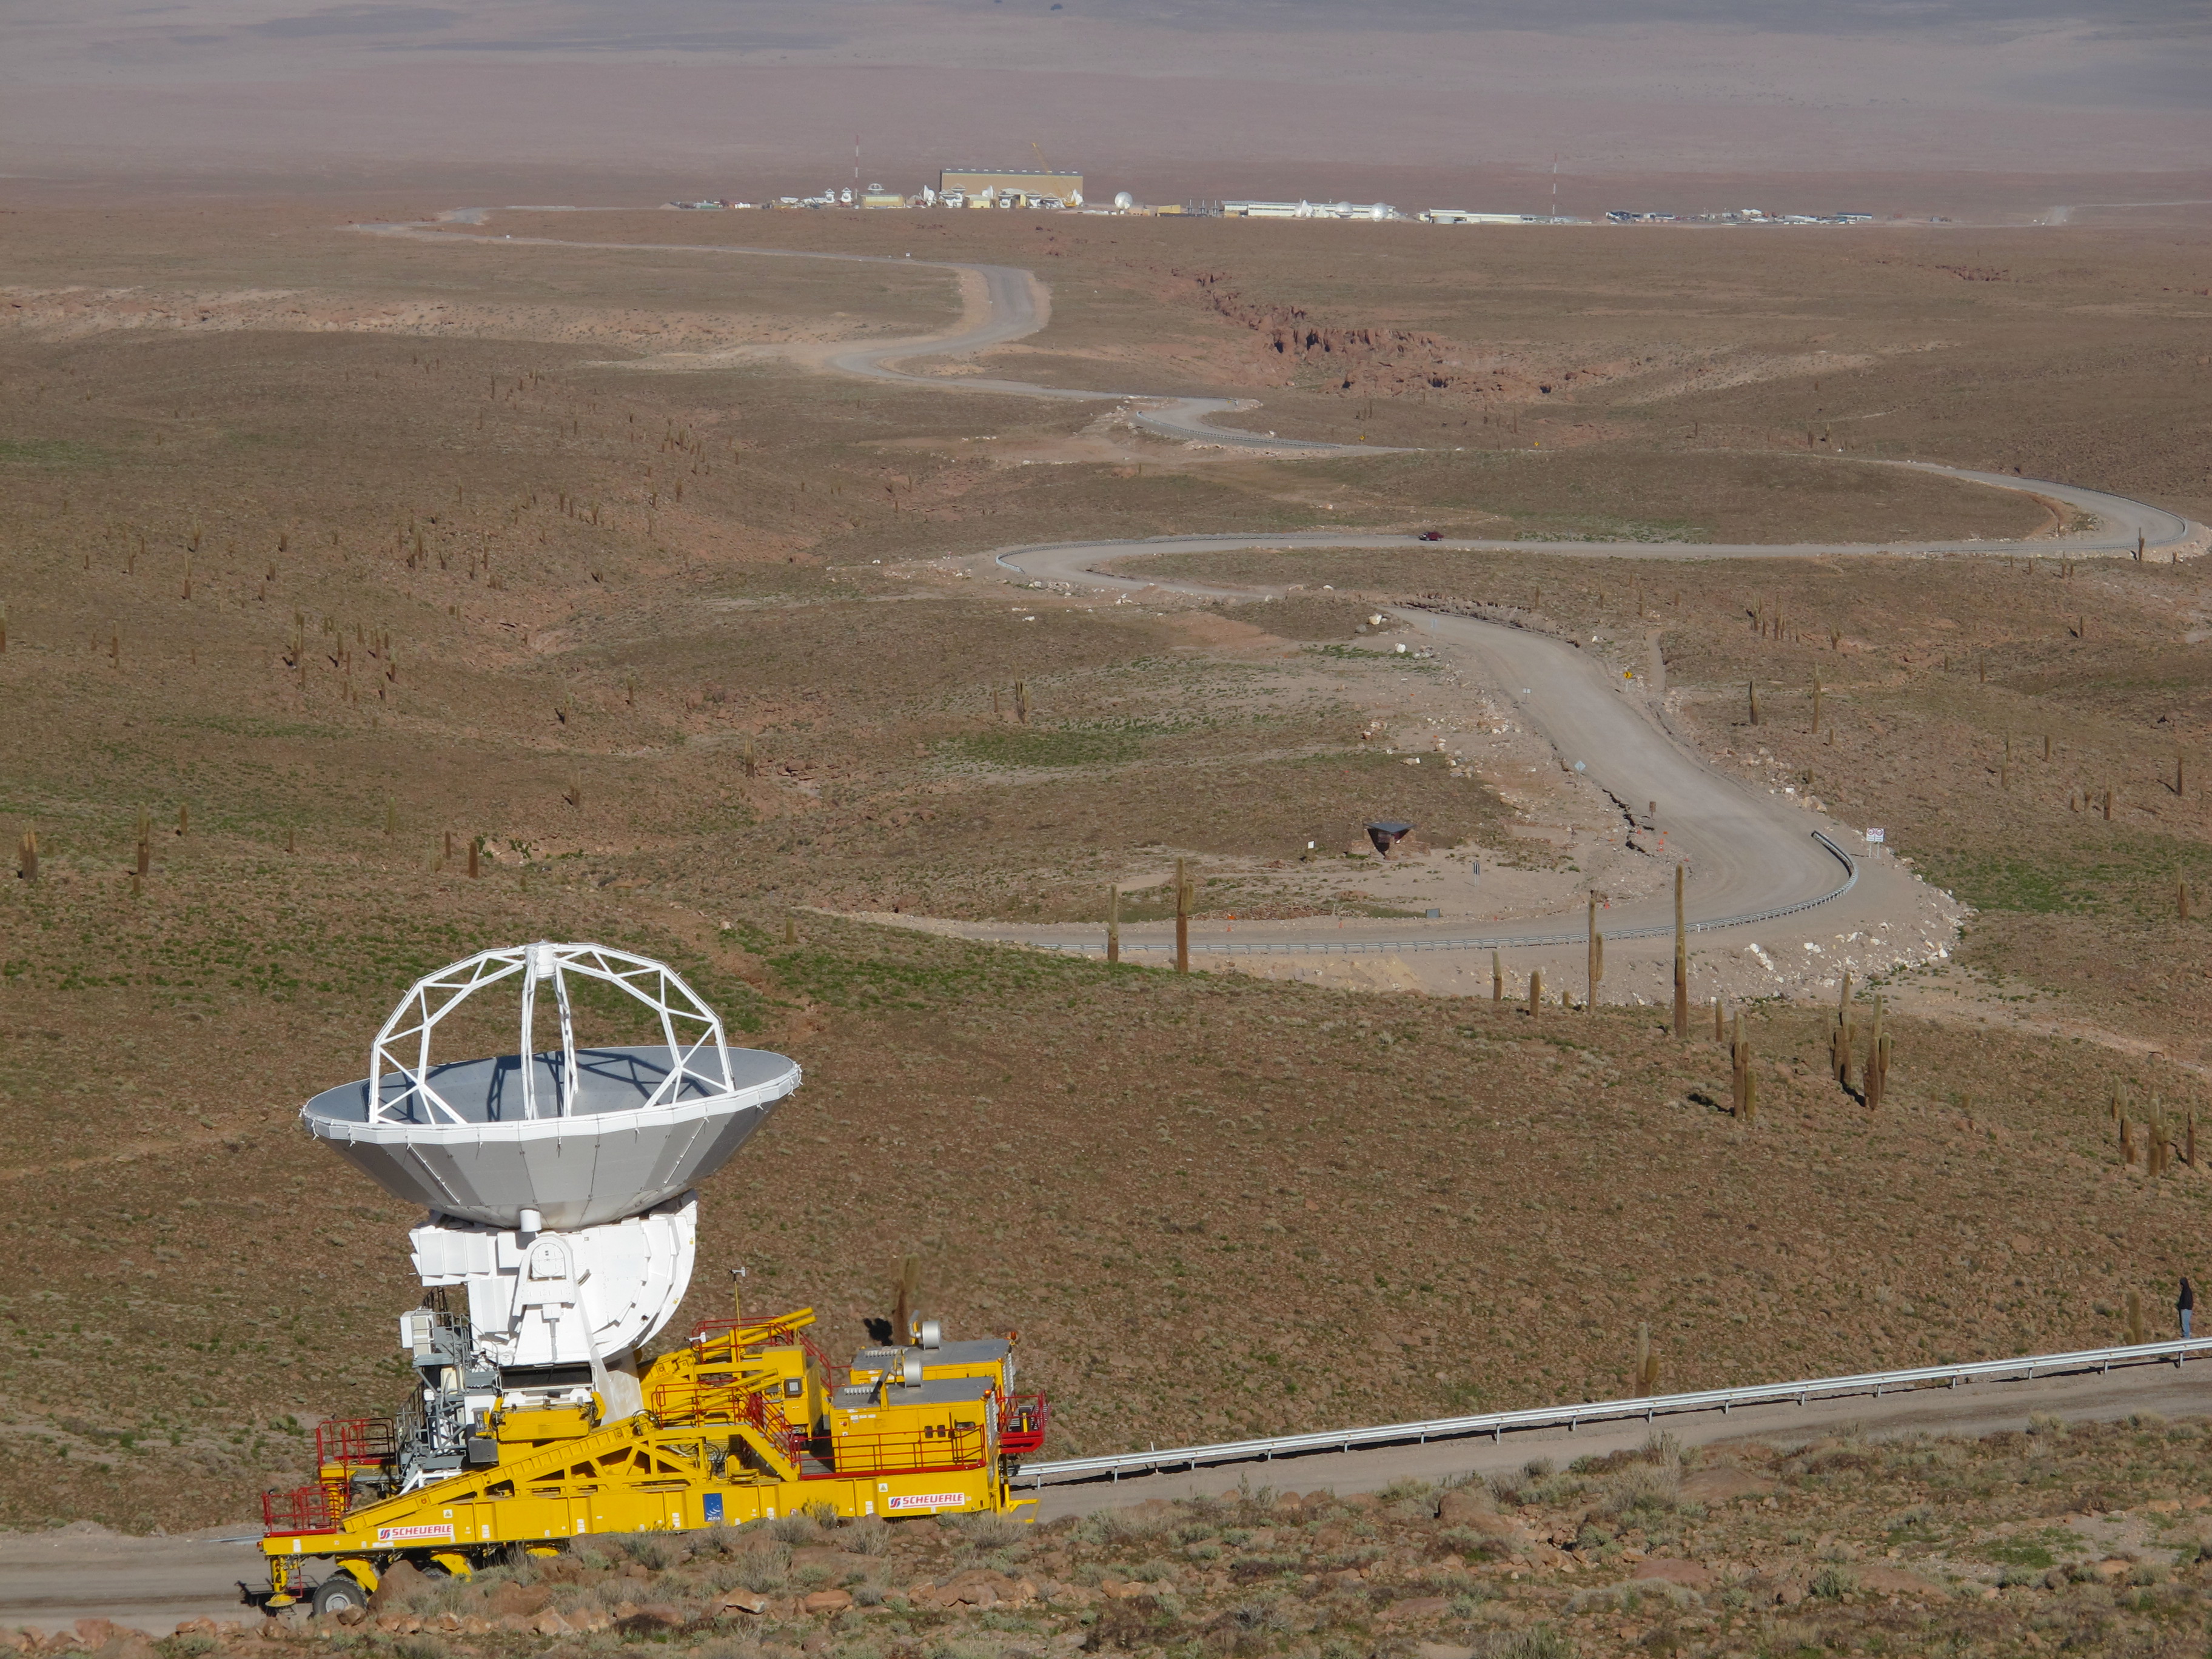

A transporter climbing the winding road to Chajnantor

A transporter climbing the winding road to Chajnantor. In the background you can see the OSF facilities.

Credit: ALMA (ESO / NAOJ / NRAO)